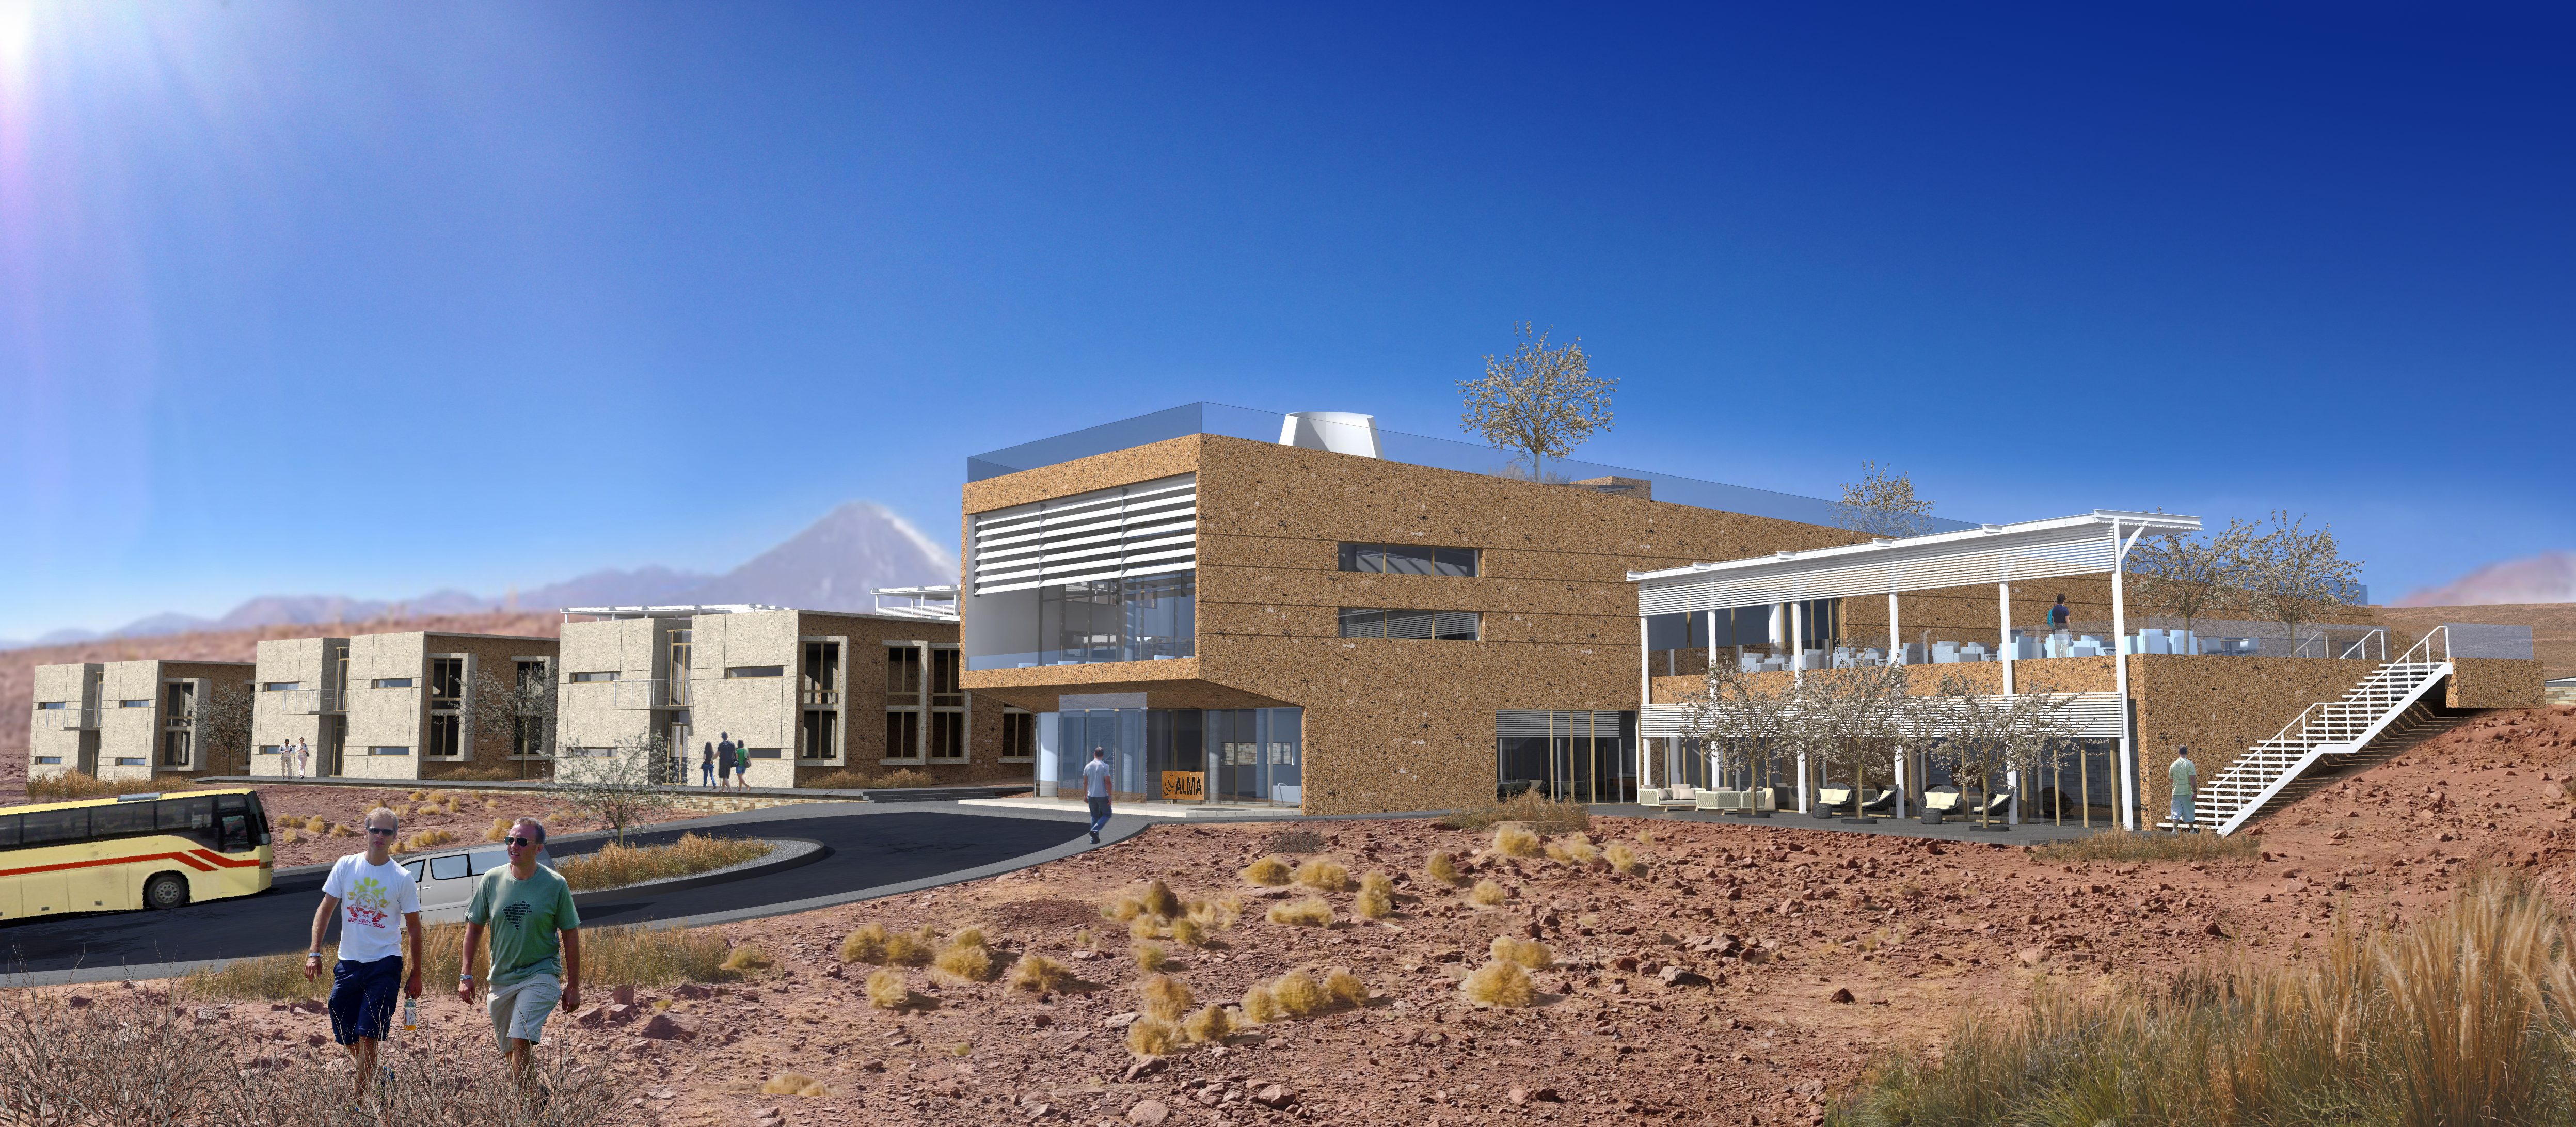

ALMA Residencia: main façade, main building

The ALMA Residencia will be the new home for staff and visitors to the facility. The shape of the buildings and the colour of the exteriors of this major architectural project have been designed to meld with the topography, the environment and the landscape of the ALMA site. The design was undertaken by the Finnish architects Kouvo & Partanen and was then adapted to the Chilean market by Rigotti + Simunovic Arquitectos, a Chilean firm of architects.

Credit: ESO/Rigotti + Simunovic Arquitectos